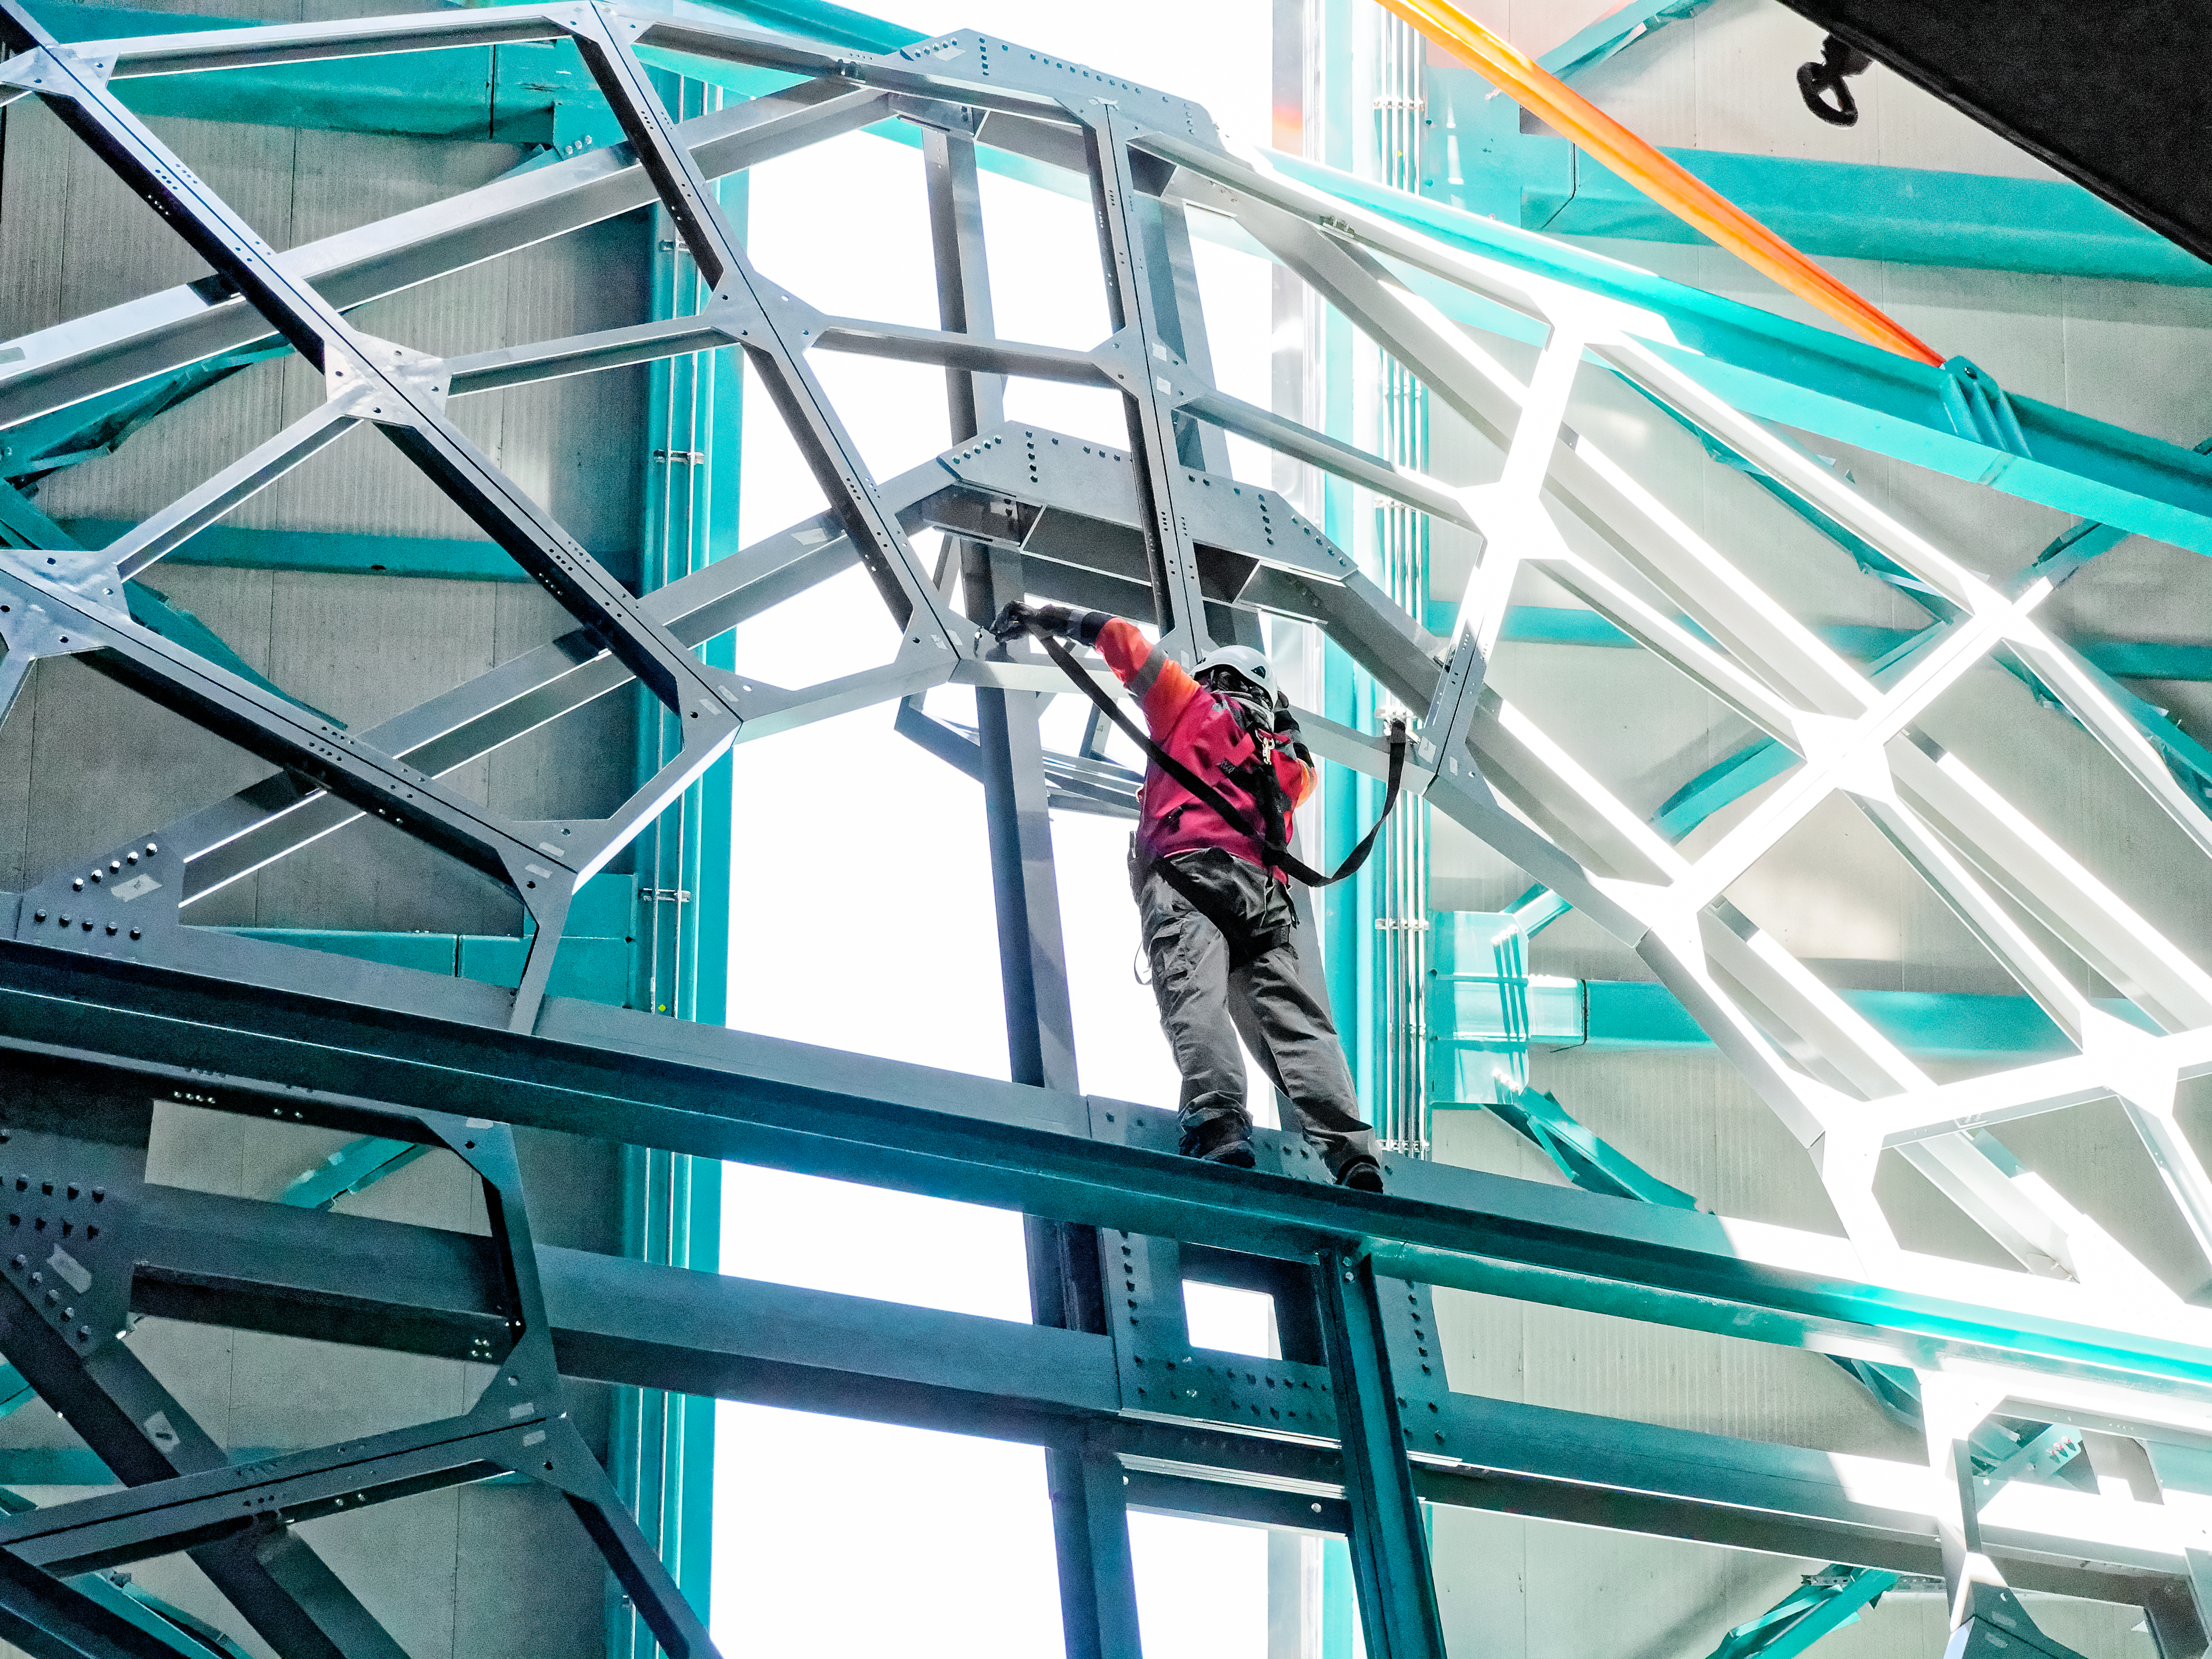

Rubin Calibration Screen

Calibration Screen

Credit: RubinObs/NOIRLab/SLAC/NSF/DOE/AURA